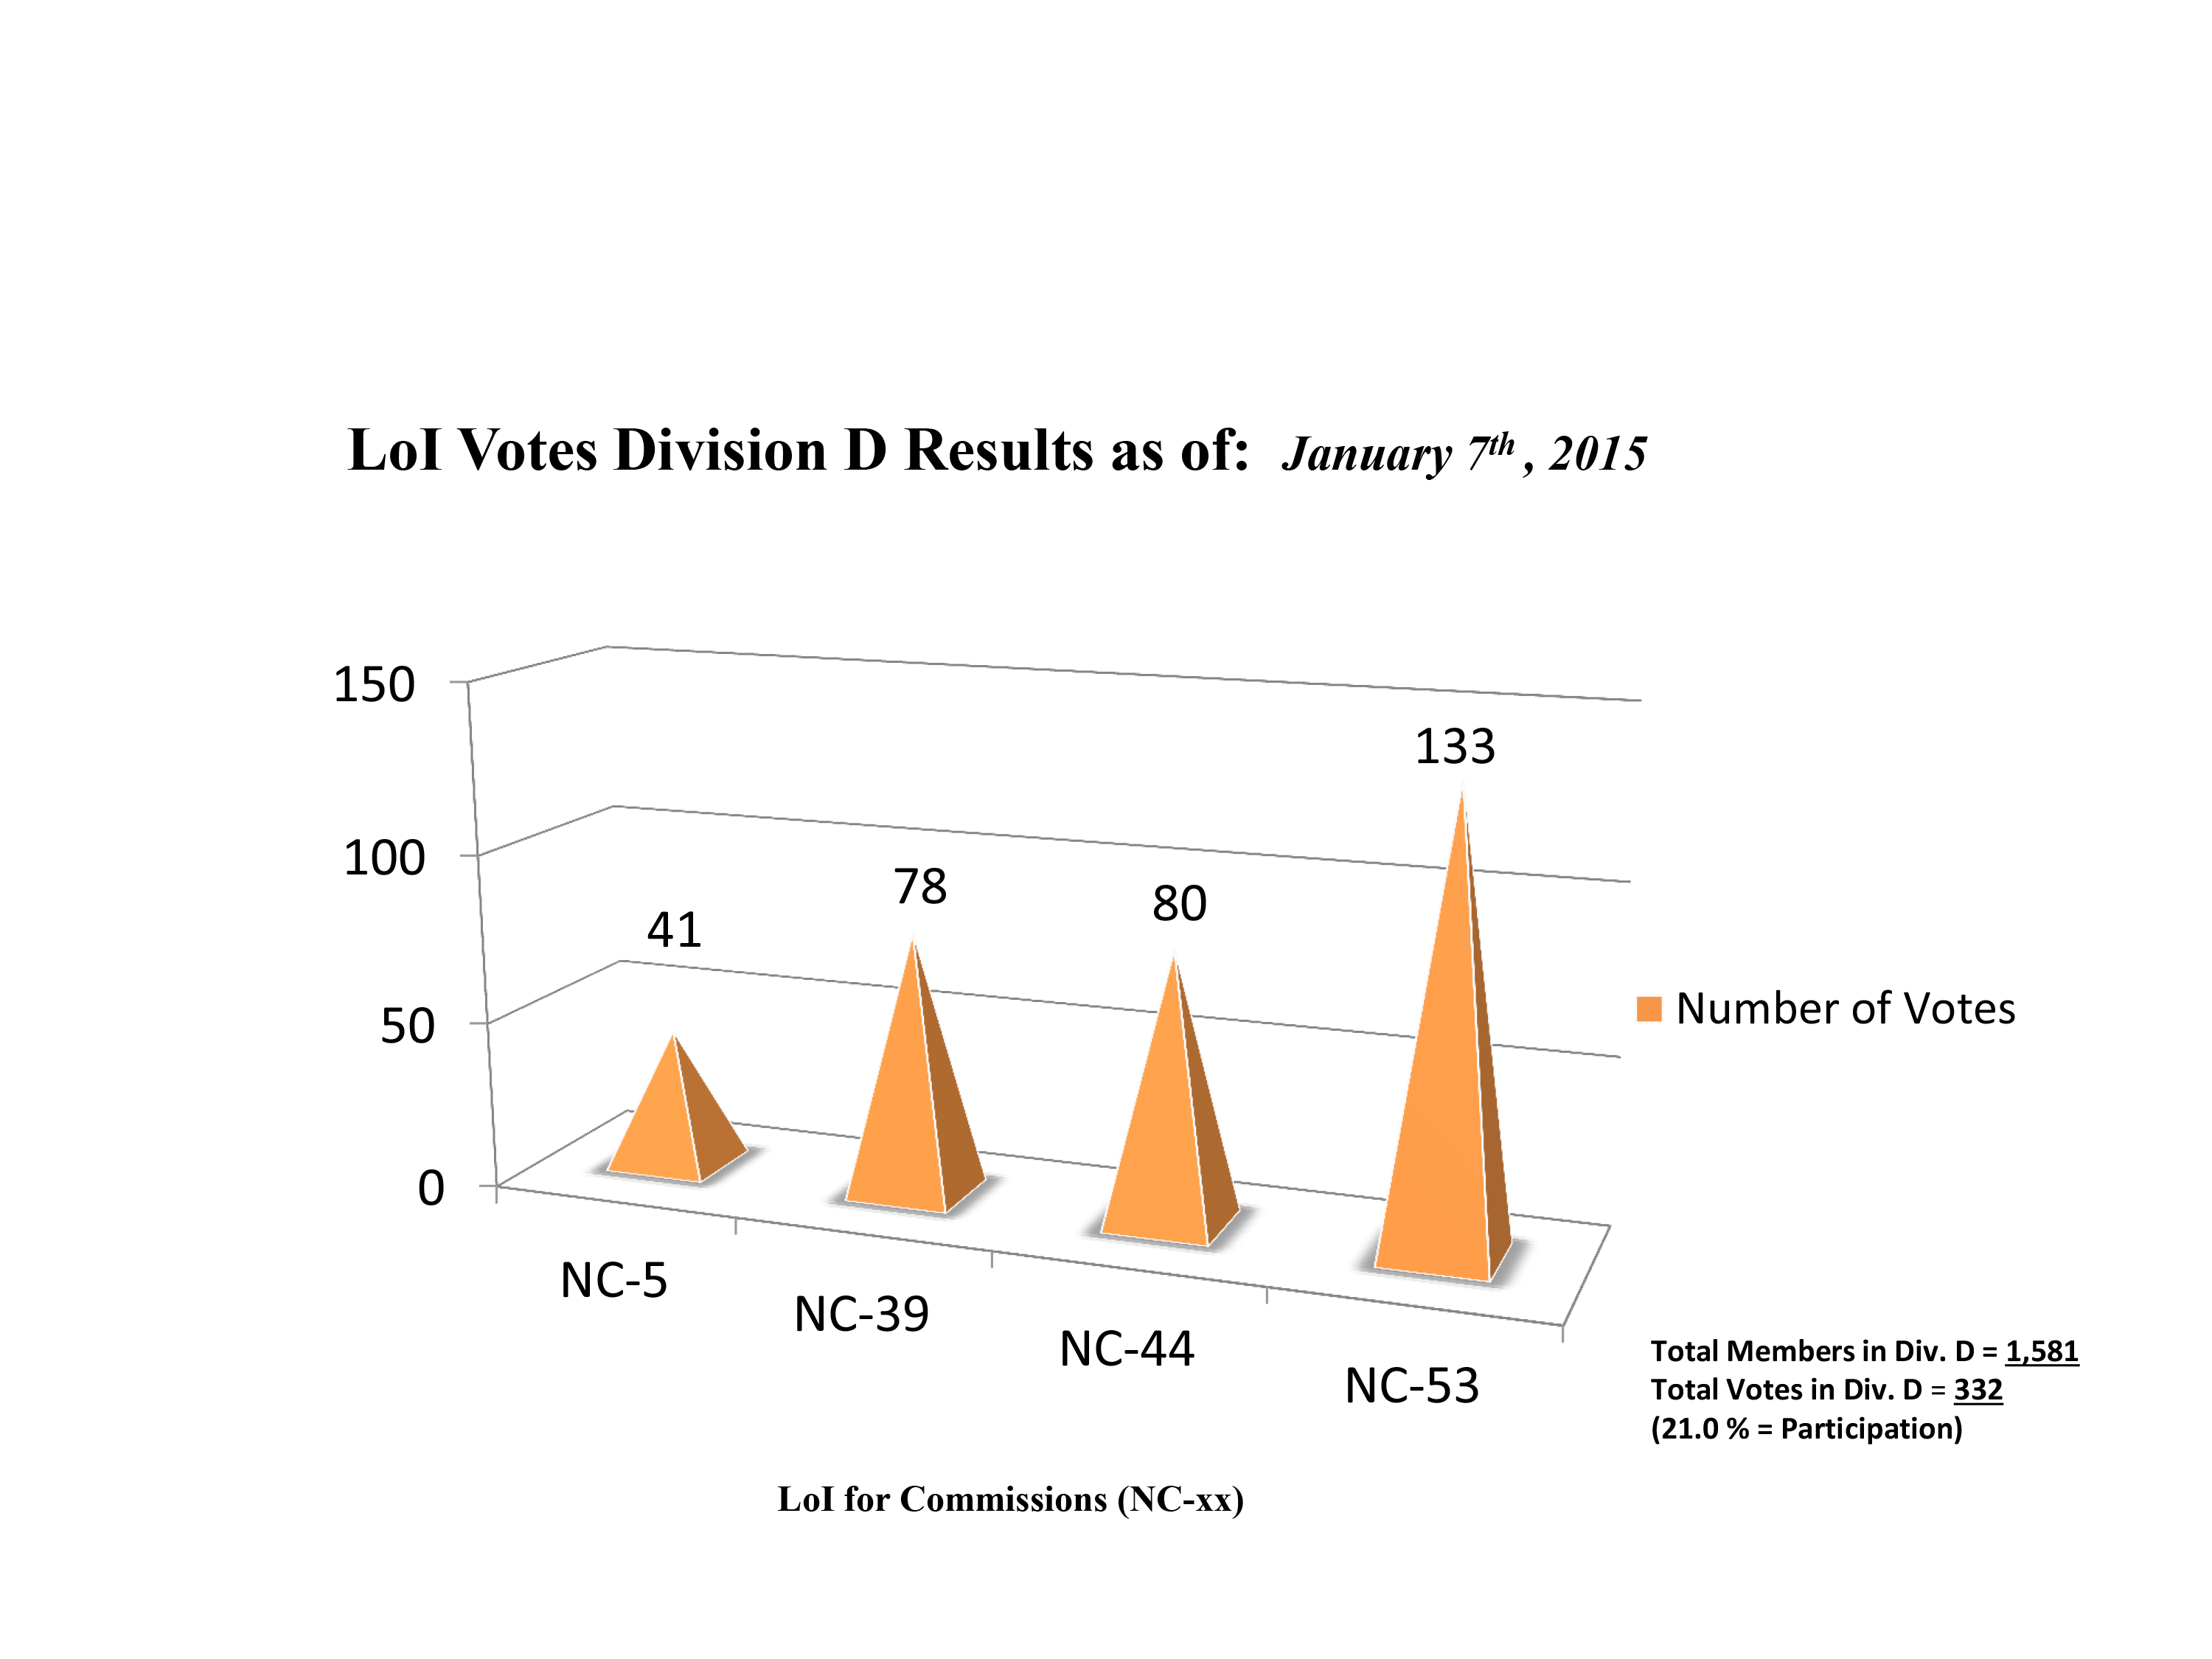

Division D Commission Reform votes (final results)

The graph presents the final results sorted by Division. Proposed Commissions may appear in more than one Division, if the proposers have requested the Cross-Division status. Only the Primary Division has been taken into account for the Inter-Division status.

Division D: High-Energy Phenomena & Fundamental Physics
NC-5: Gravitational Wave Astronomy
NC-39: Gravitational Wave Astrophysics
NC-44: Supernovae
NC-53: BH & Evolution of Galaxies

Credit: IAU